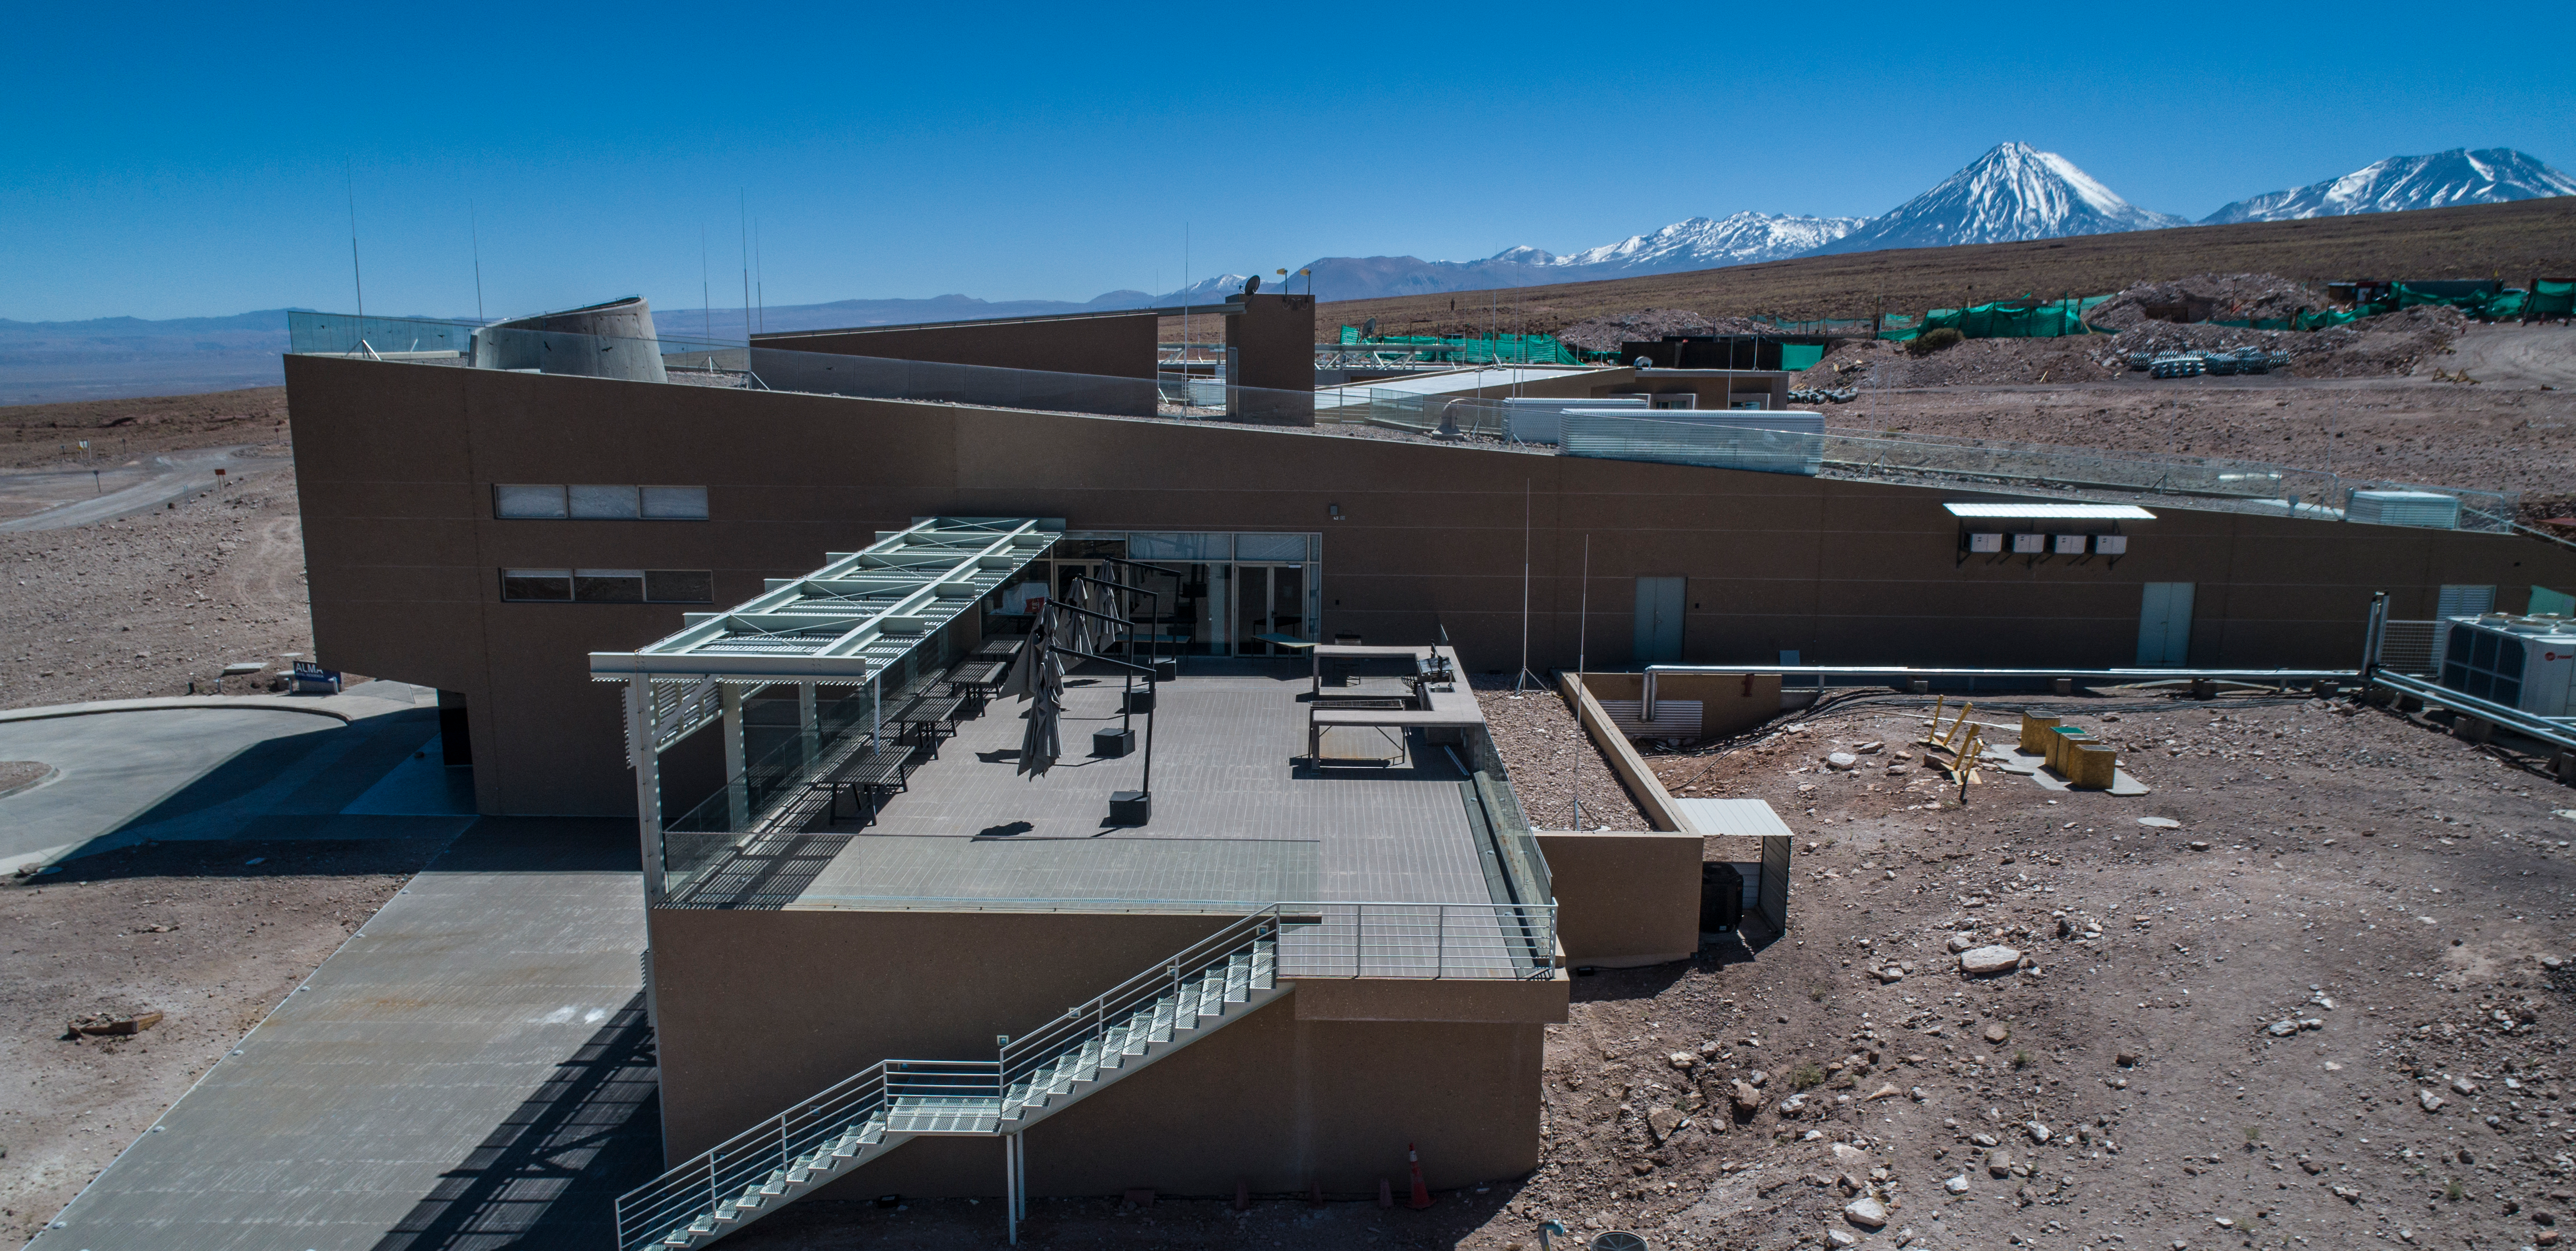

ALMA shutdown due to the Covid-19 pandemic in 2020

ALMA shutdown due to the Covid-19 pandemic in 2020. A Caretaking Team was in charge of guarding the observatory. A drone registered this images, accounting for the solitude of the ALMA base camp (OSF) and the antennas in the Chajnantor Plateau.

Credit: Ariel Marinkovic – X-CAM-ALMA (ESO/NAOJ/NRAO)